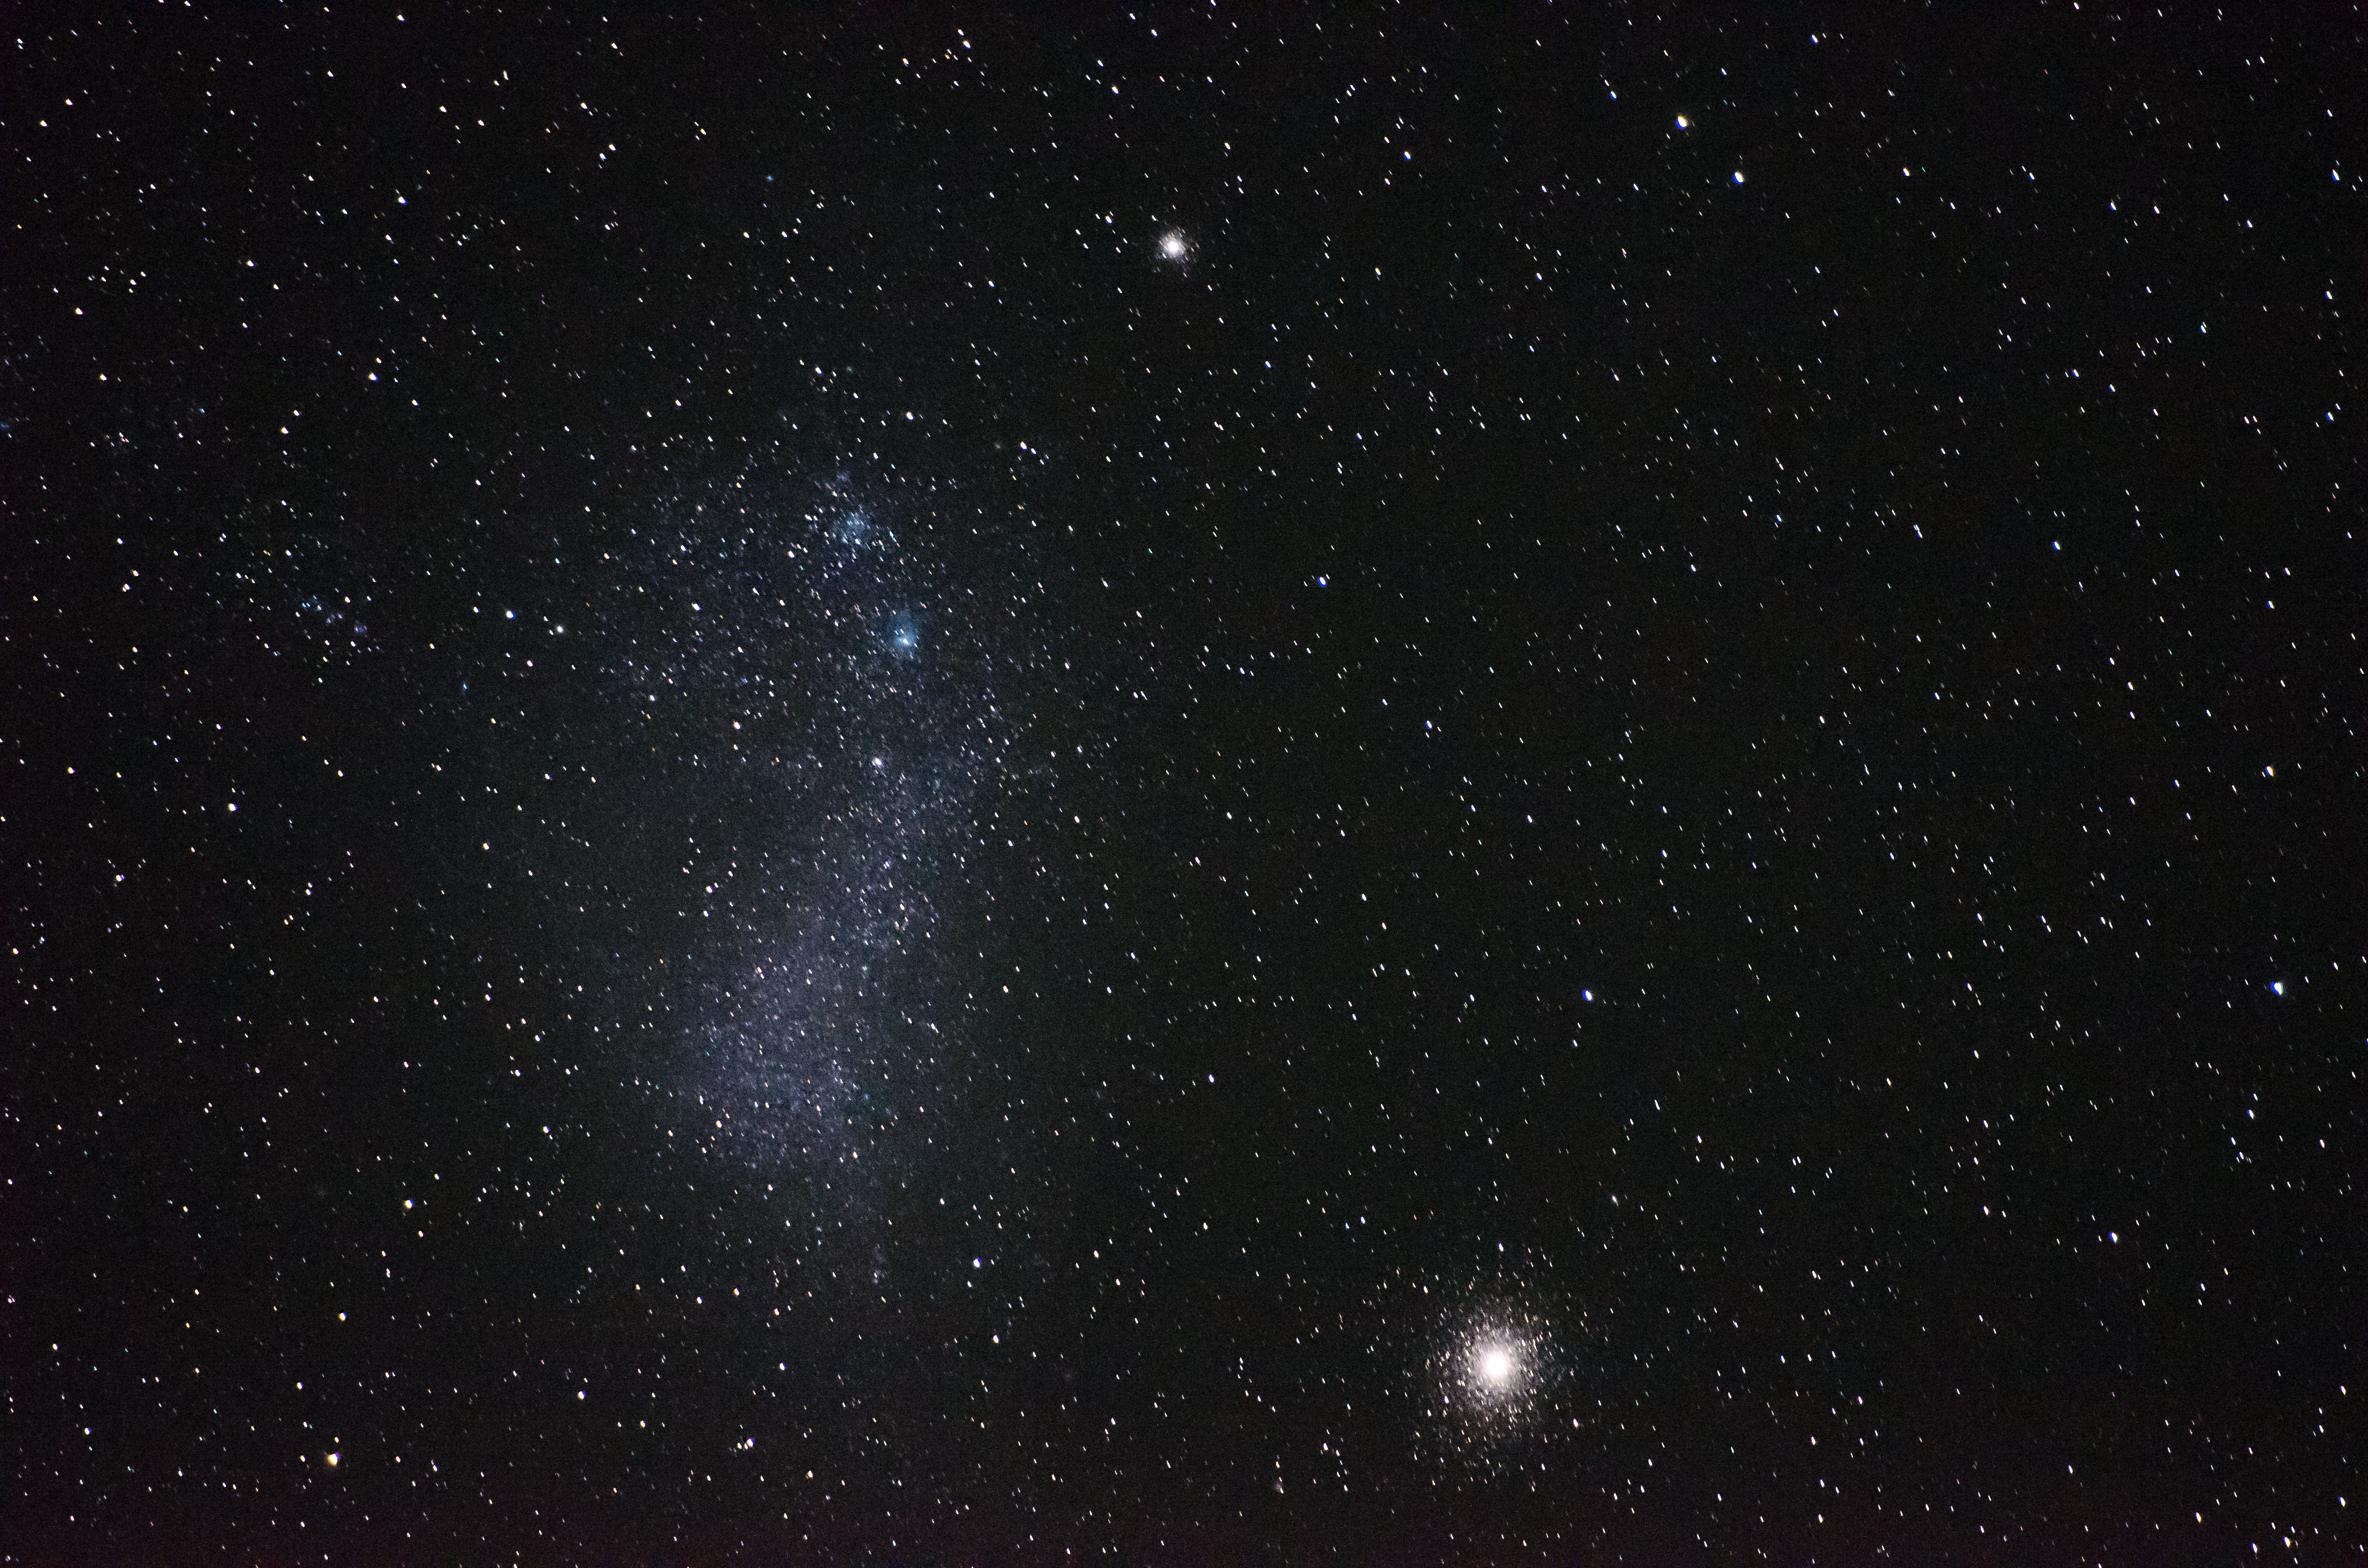

SMC and 47 Tuc

The Small Magellanic Cloud and globular cluster 47 Tucanae.

Credit: G. Brammer/ESO